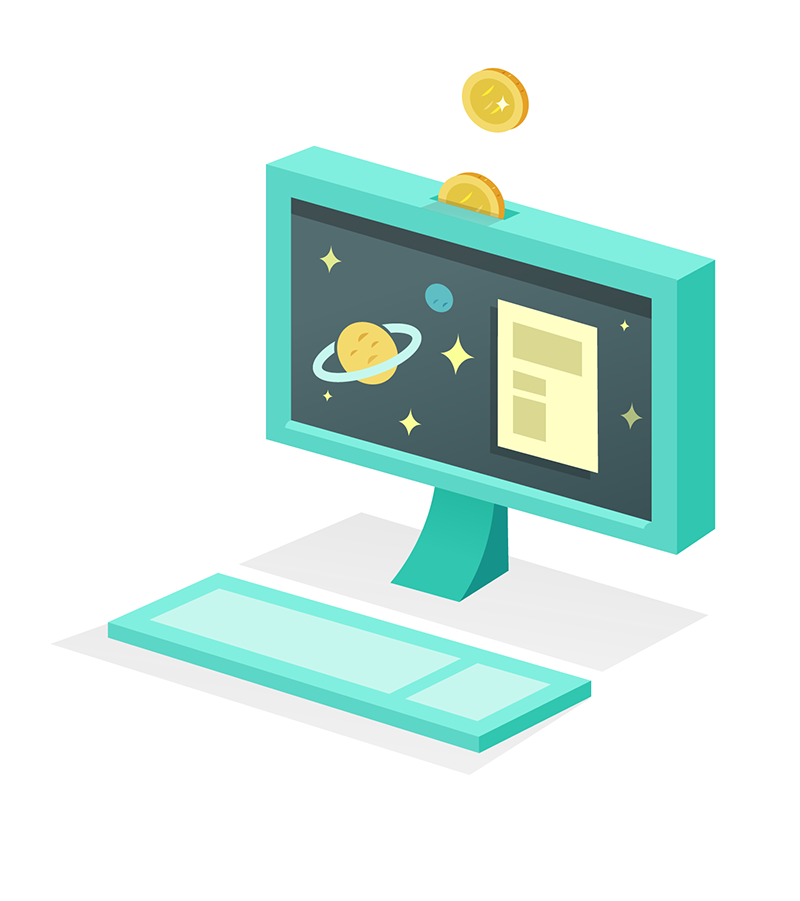

How to participate in astronomy research

This illustration is part of the IAU Theme "How to participate in astronomy research"

Credit: IAU/Alex Mathers (alexmathers.net)